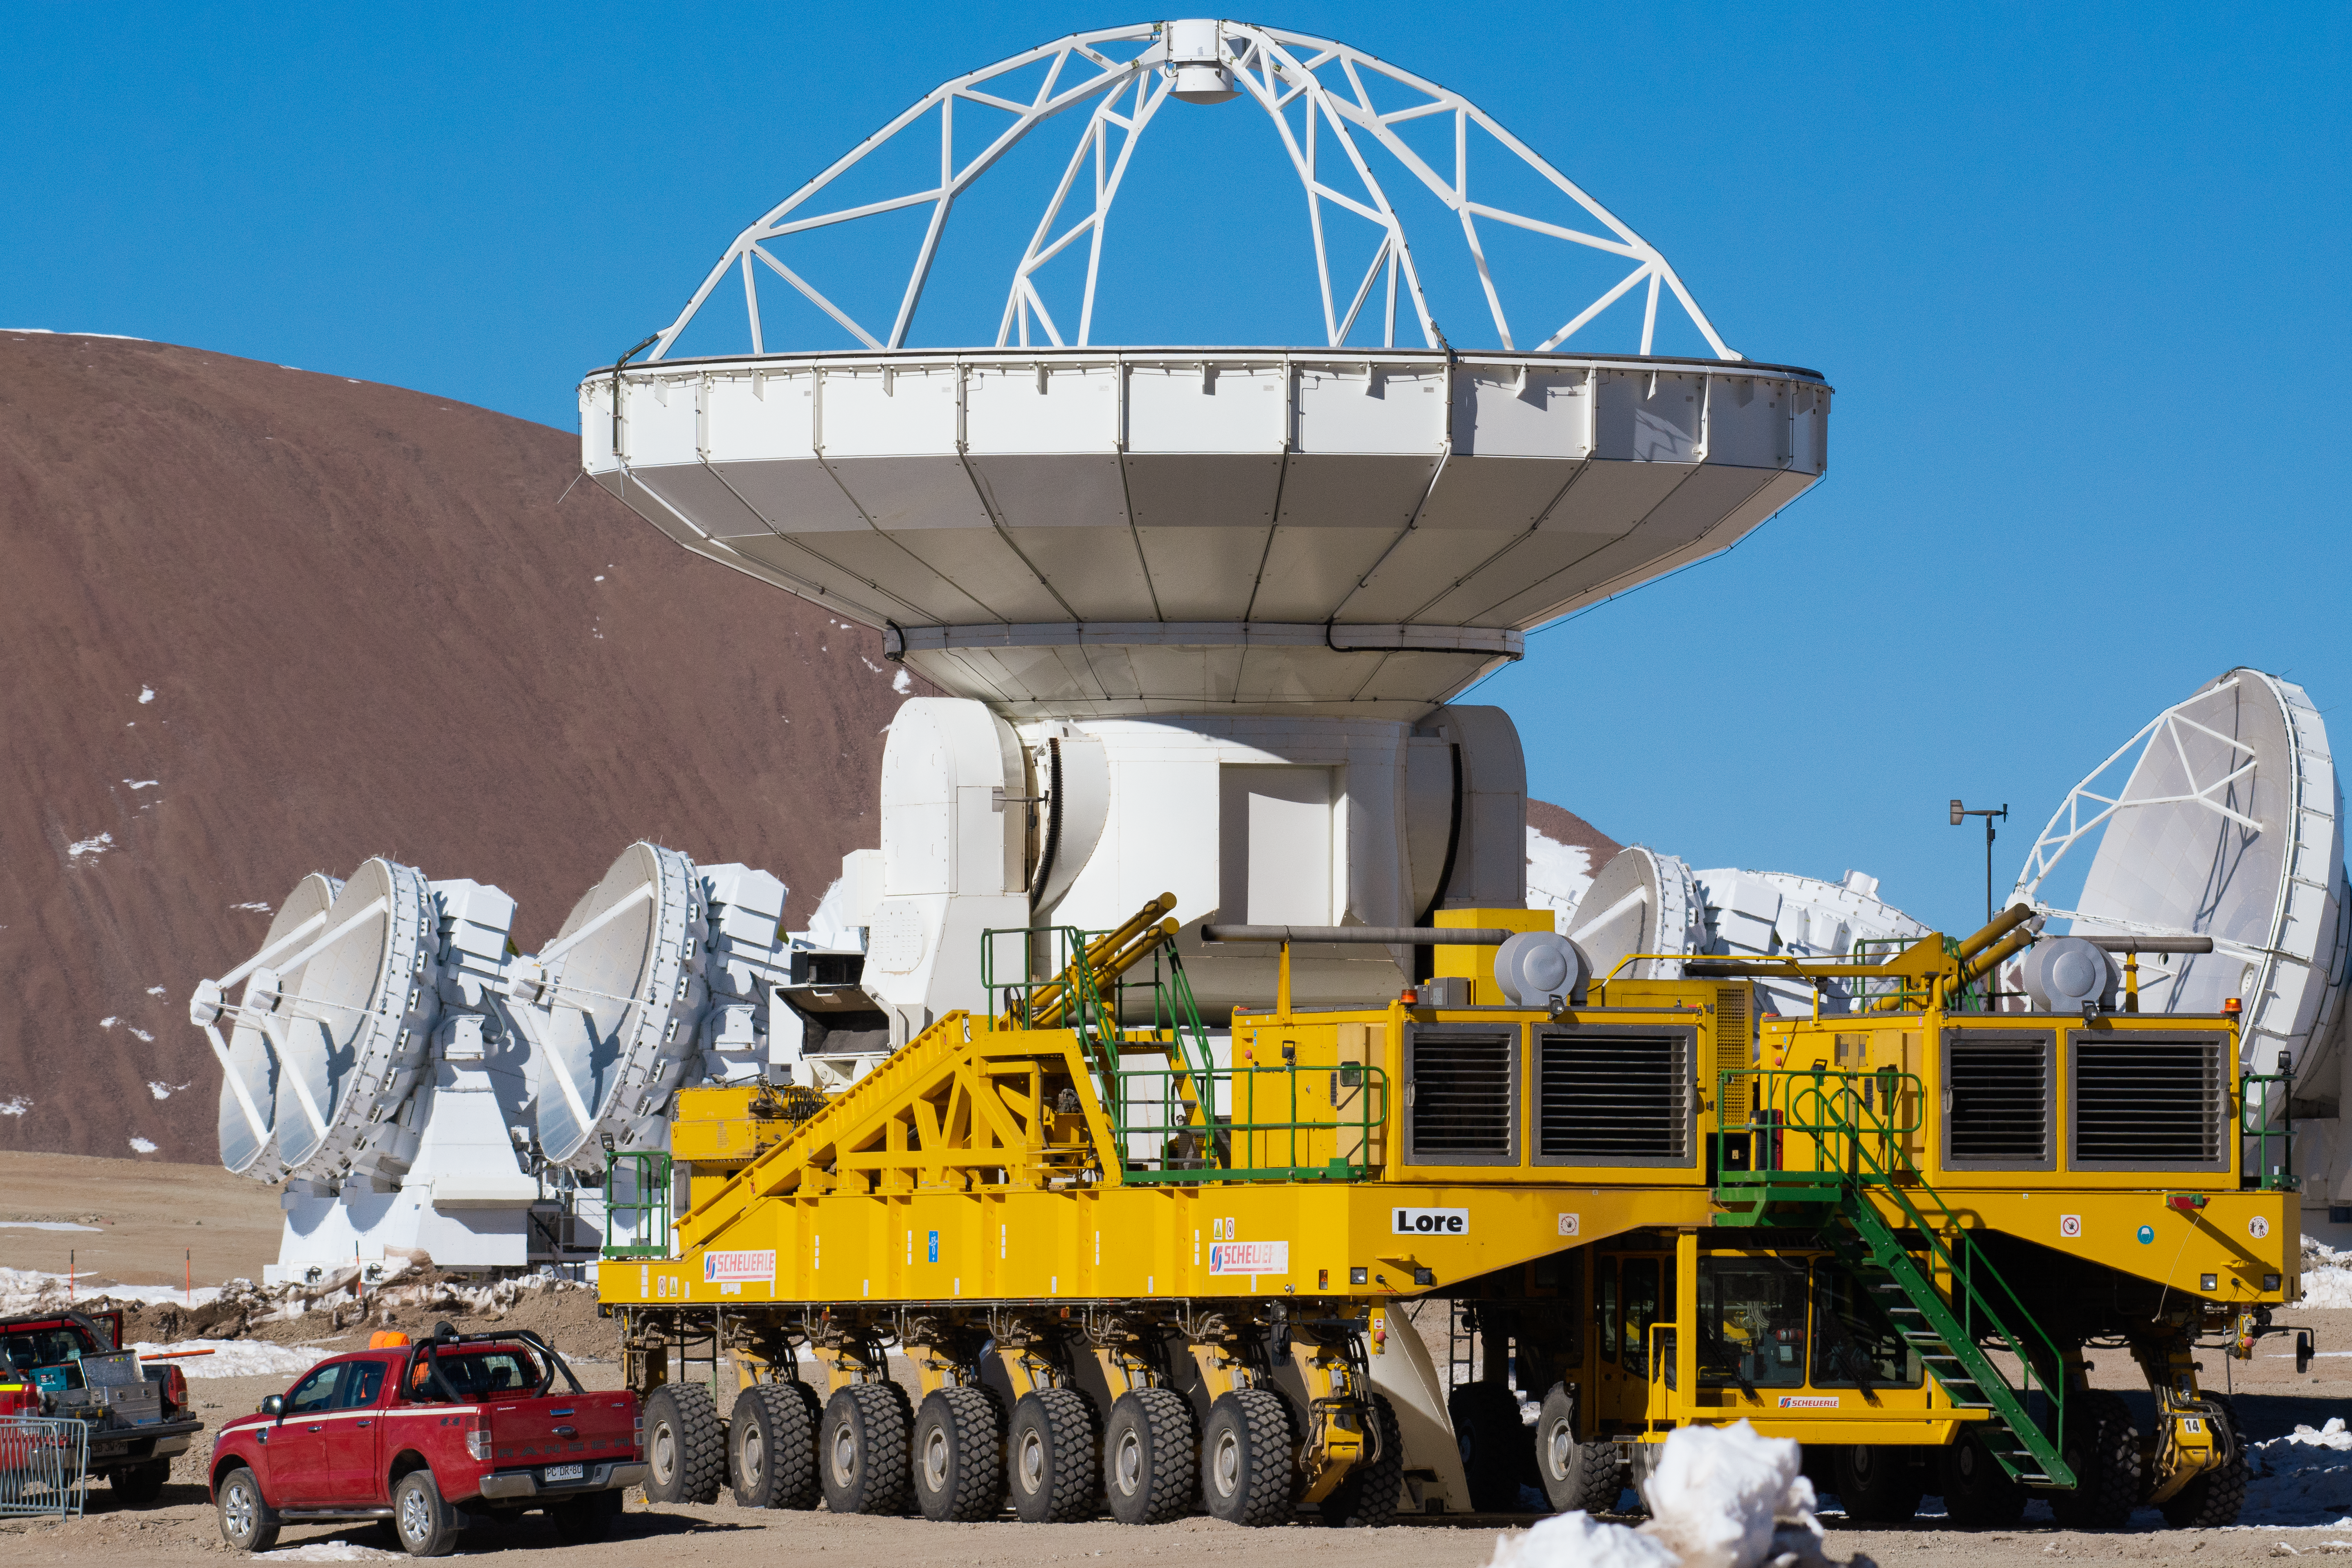

ALMA antenna takes a ride on Lore

An Atacama Large Millimeter/submillimeter Array (ALMA) antenna takes a ride on Lore, one of the ALMA transporters.

Credit: S. Otarola/ESO